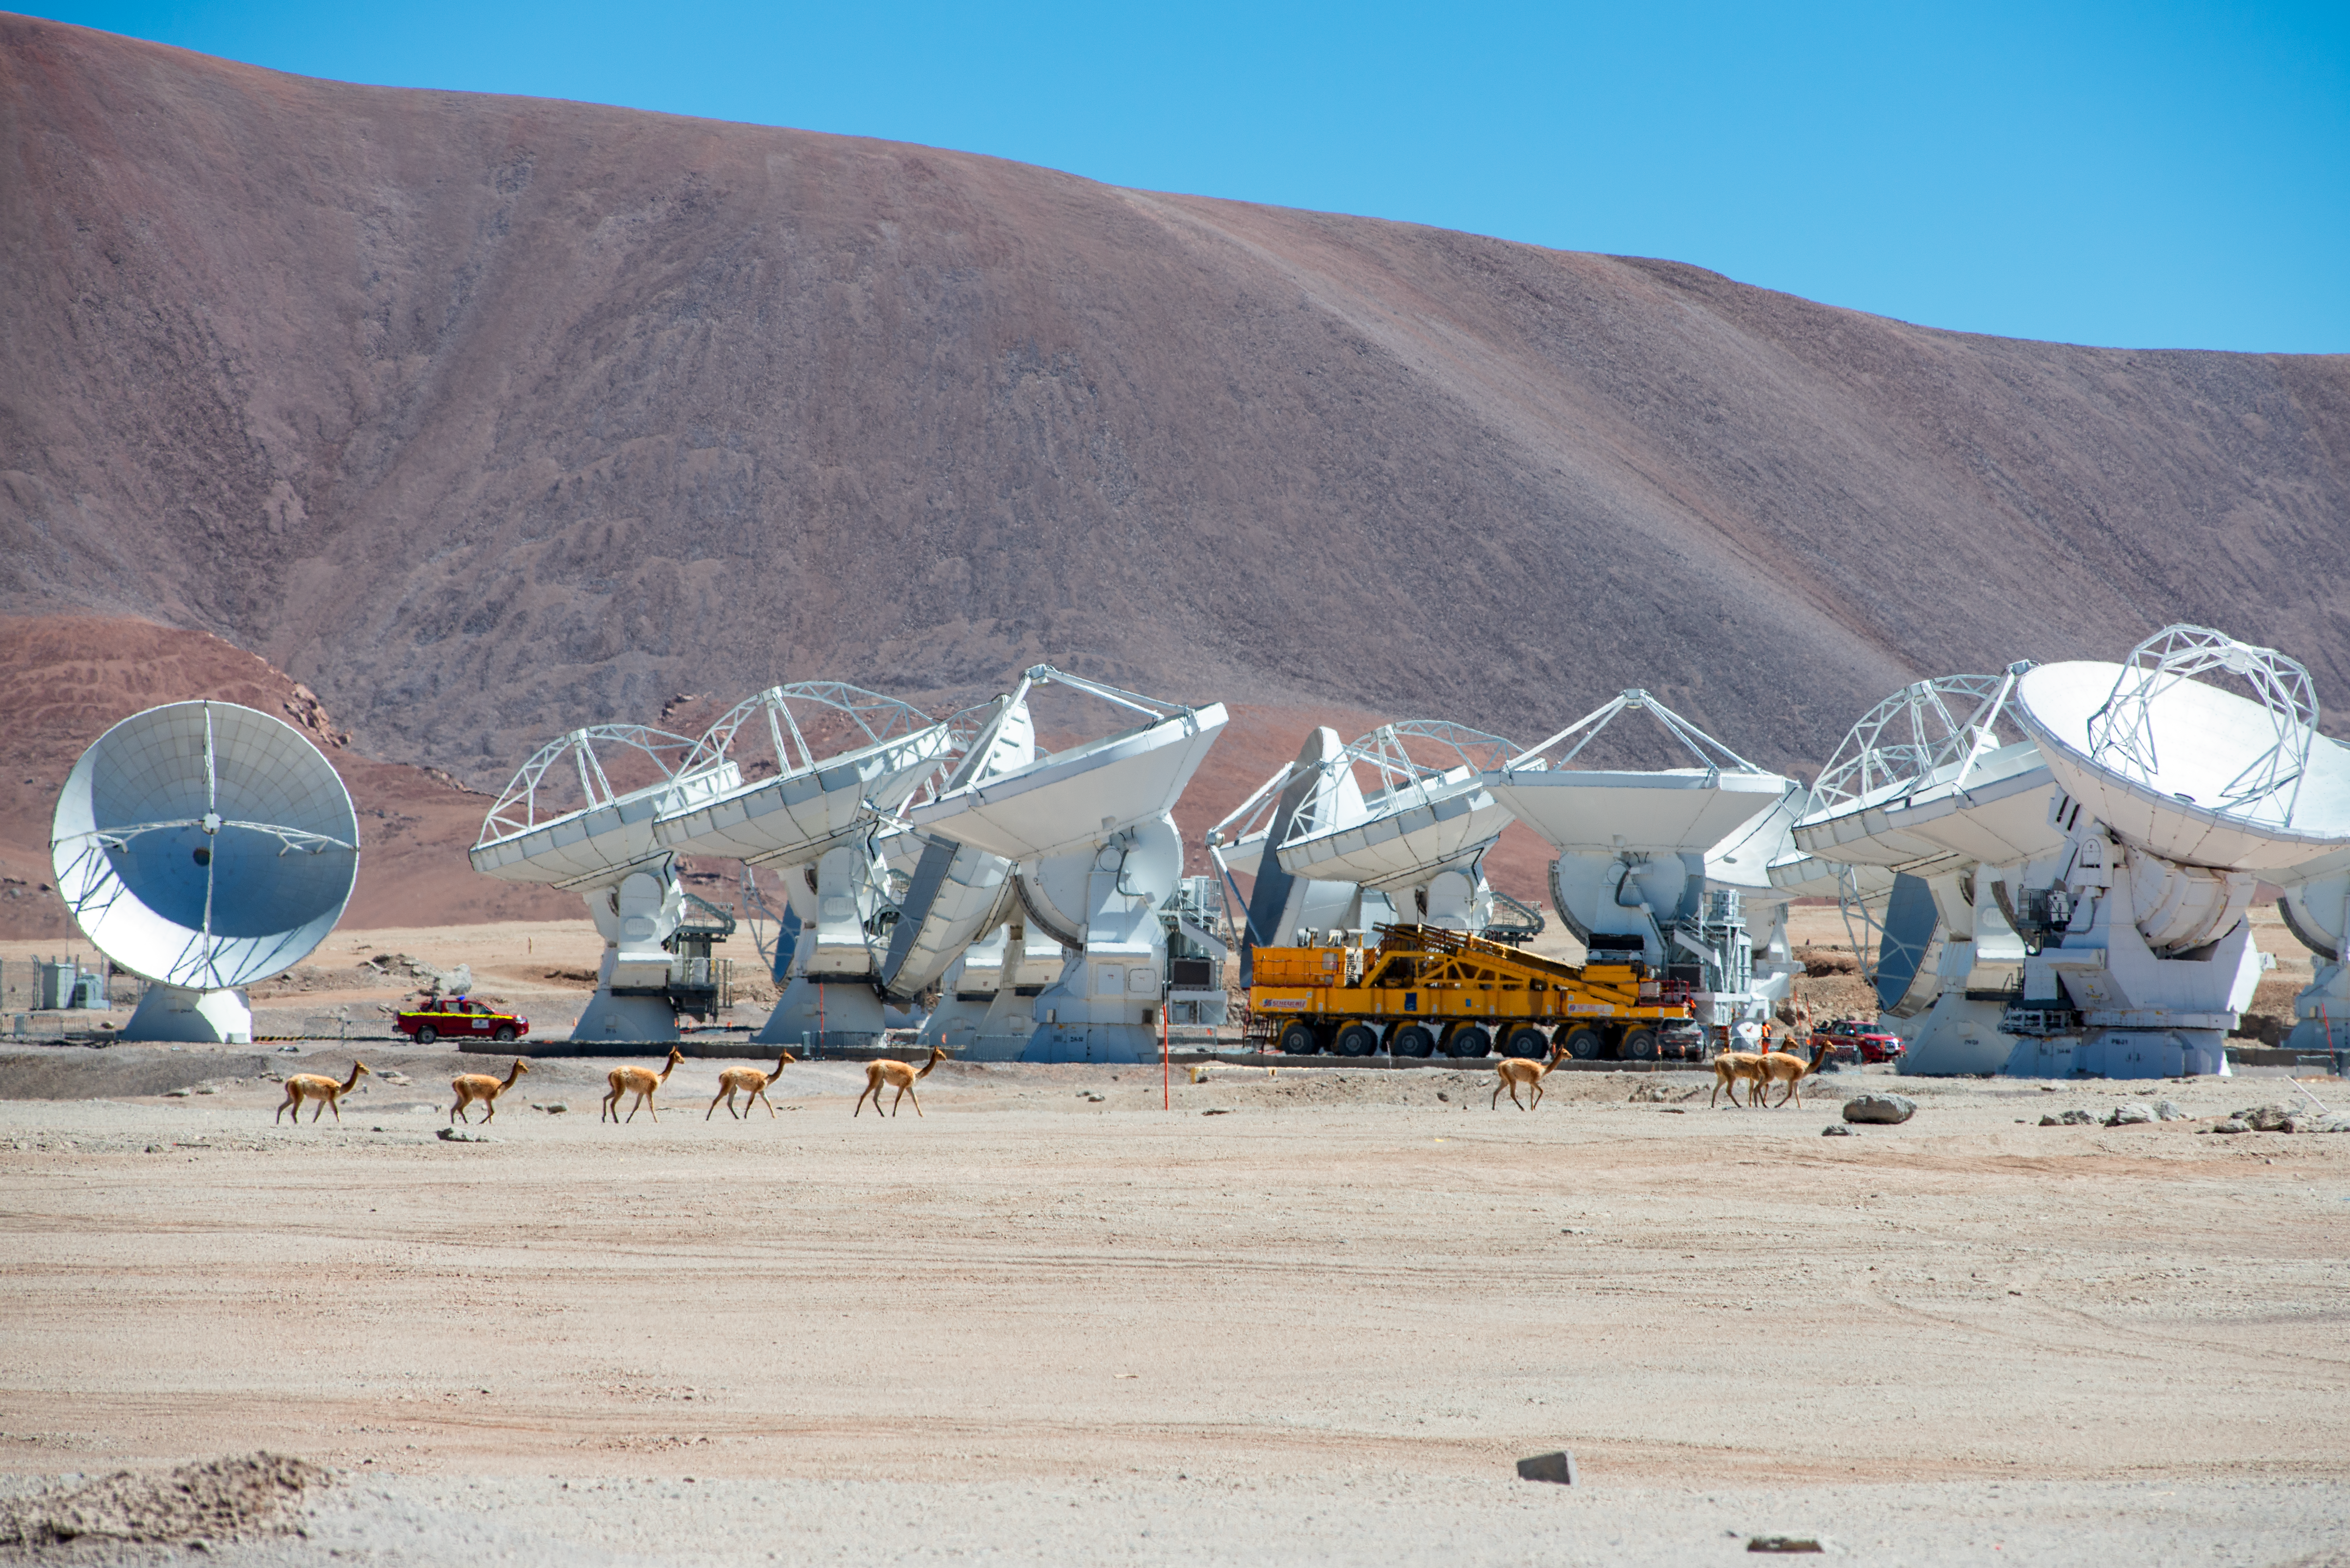

Unexpected neighbours

How many vicuñas do you spot in this Picture of the Week?* Vicuñas — a relative of the llamas and the alpacas — roam the Chilean Andes. They feel at home here on the 5000-metre-high Chajnantor plateau, next to their neighbour, the Atacama Large Millimetre/submillimetre Array (ALMA), a state-of-the-art telescope in which ESO is a partner.

ALMA consists of 66 antennas, which can be picked up and moved by the giant dark-yellow transporter that also features in this image. The ALMA antennas are located here for a very good reason: the extremely dry conditions at the Chajnantor plateau, deep in the Atacama Desert, are perfectly suited for observing some of the coldest objects in the Universe.

In contrast to stars, which are hot, bright and easy to see, these colder objects –– like the clouds out of which stars form –– are often faint in visible light. ALMA observes them at wavelengths of around a millimetre, thousands of times longer than what our eyes can see, because at those wavelengths these objects glow. Their signals, however, are heavily absorbed by the water vapour in the Earth's atmosphere so a high and dry site is ideal for a telescope like ALMA. For human beings, however, this can be a challenging environment to work in. The vicuñas, on the other hand, don’t seem very bothered, neither by the high and dry conditions nor by their giant antenna neighbours….…

*The correct answer is: eight vicuñas.

Credit: S. Otarola/ESO